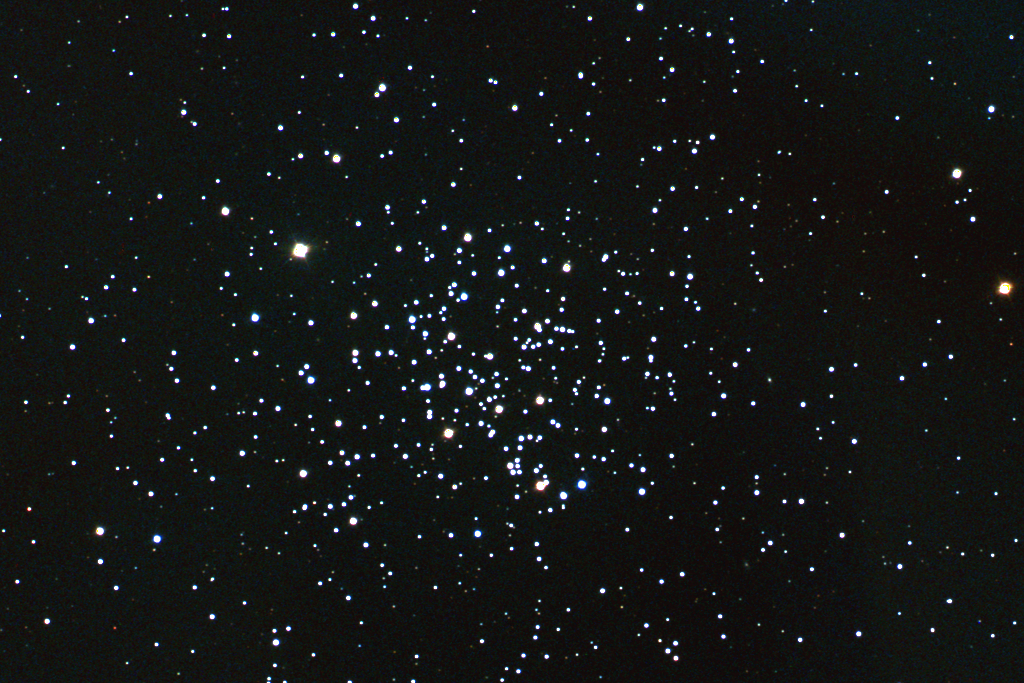

M67, NGC 2682

M67 is an open star cluster in the constellation Cancer. One of the oldest known such clusters, M67 was believed to be an amazing 10 billion years old. New estimates, however, fall below 4 billion years, still quite old but younger than the current winner NGC6791, at 7 billion. M67 contains approximately 500 stars within its 12 light-year diameter and is located some 2500 light-years away. This full color image was created from nine images taken in the BVR pass-bands at the Burrell Schmidt telescope of Case Western Reserve University's Warner and Swasey Observatory. The Burrell Schmidt is located on Kitt Peak, near Tucson, Arizona. The images were taken in January 1997. North is at the top with east to the left.

Credit: Nigel Sharp, Mark Hanna/NOIRLab/NSF/AURA